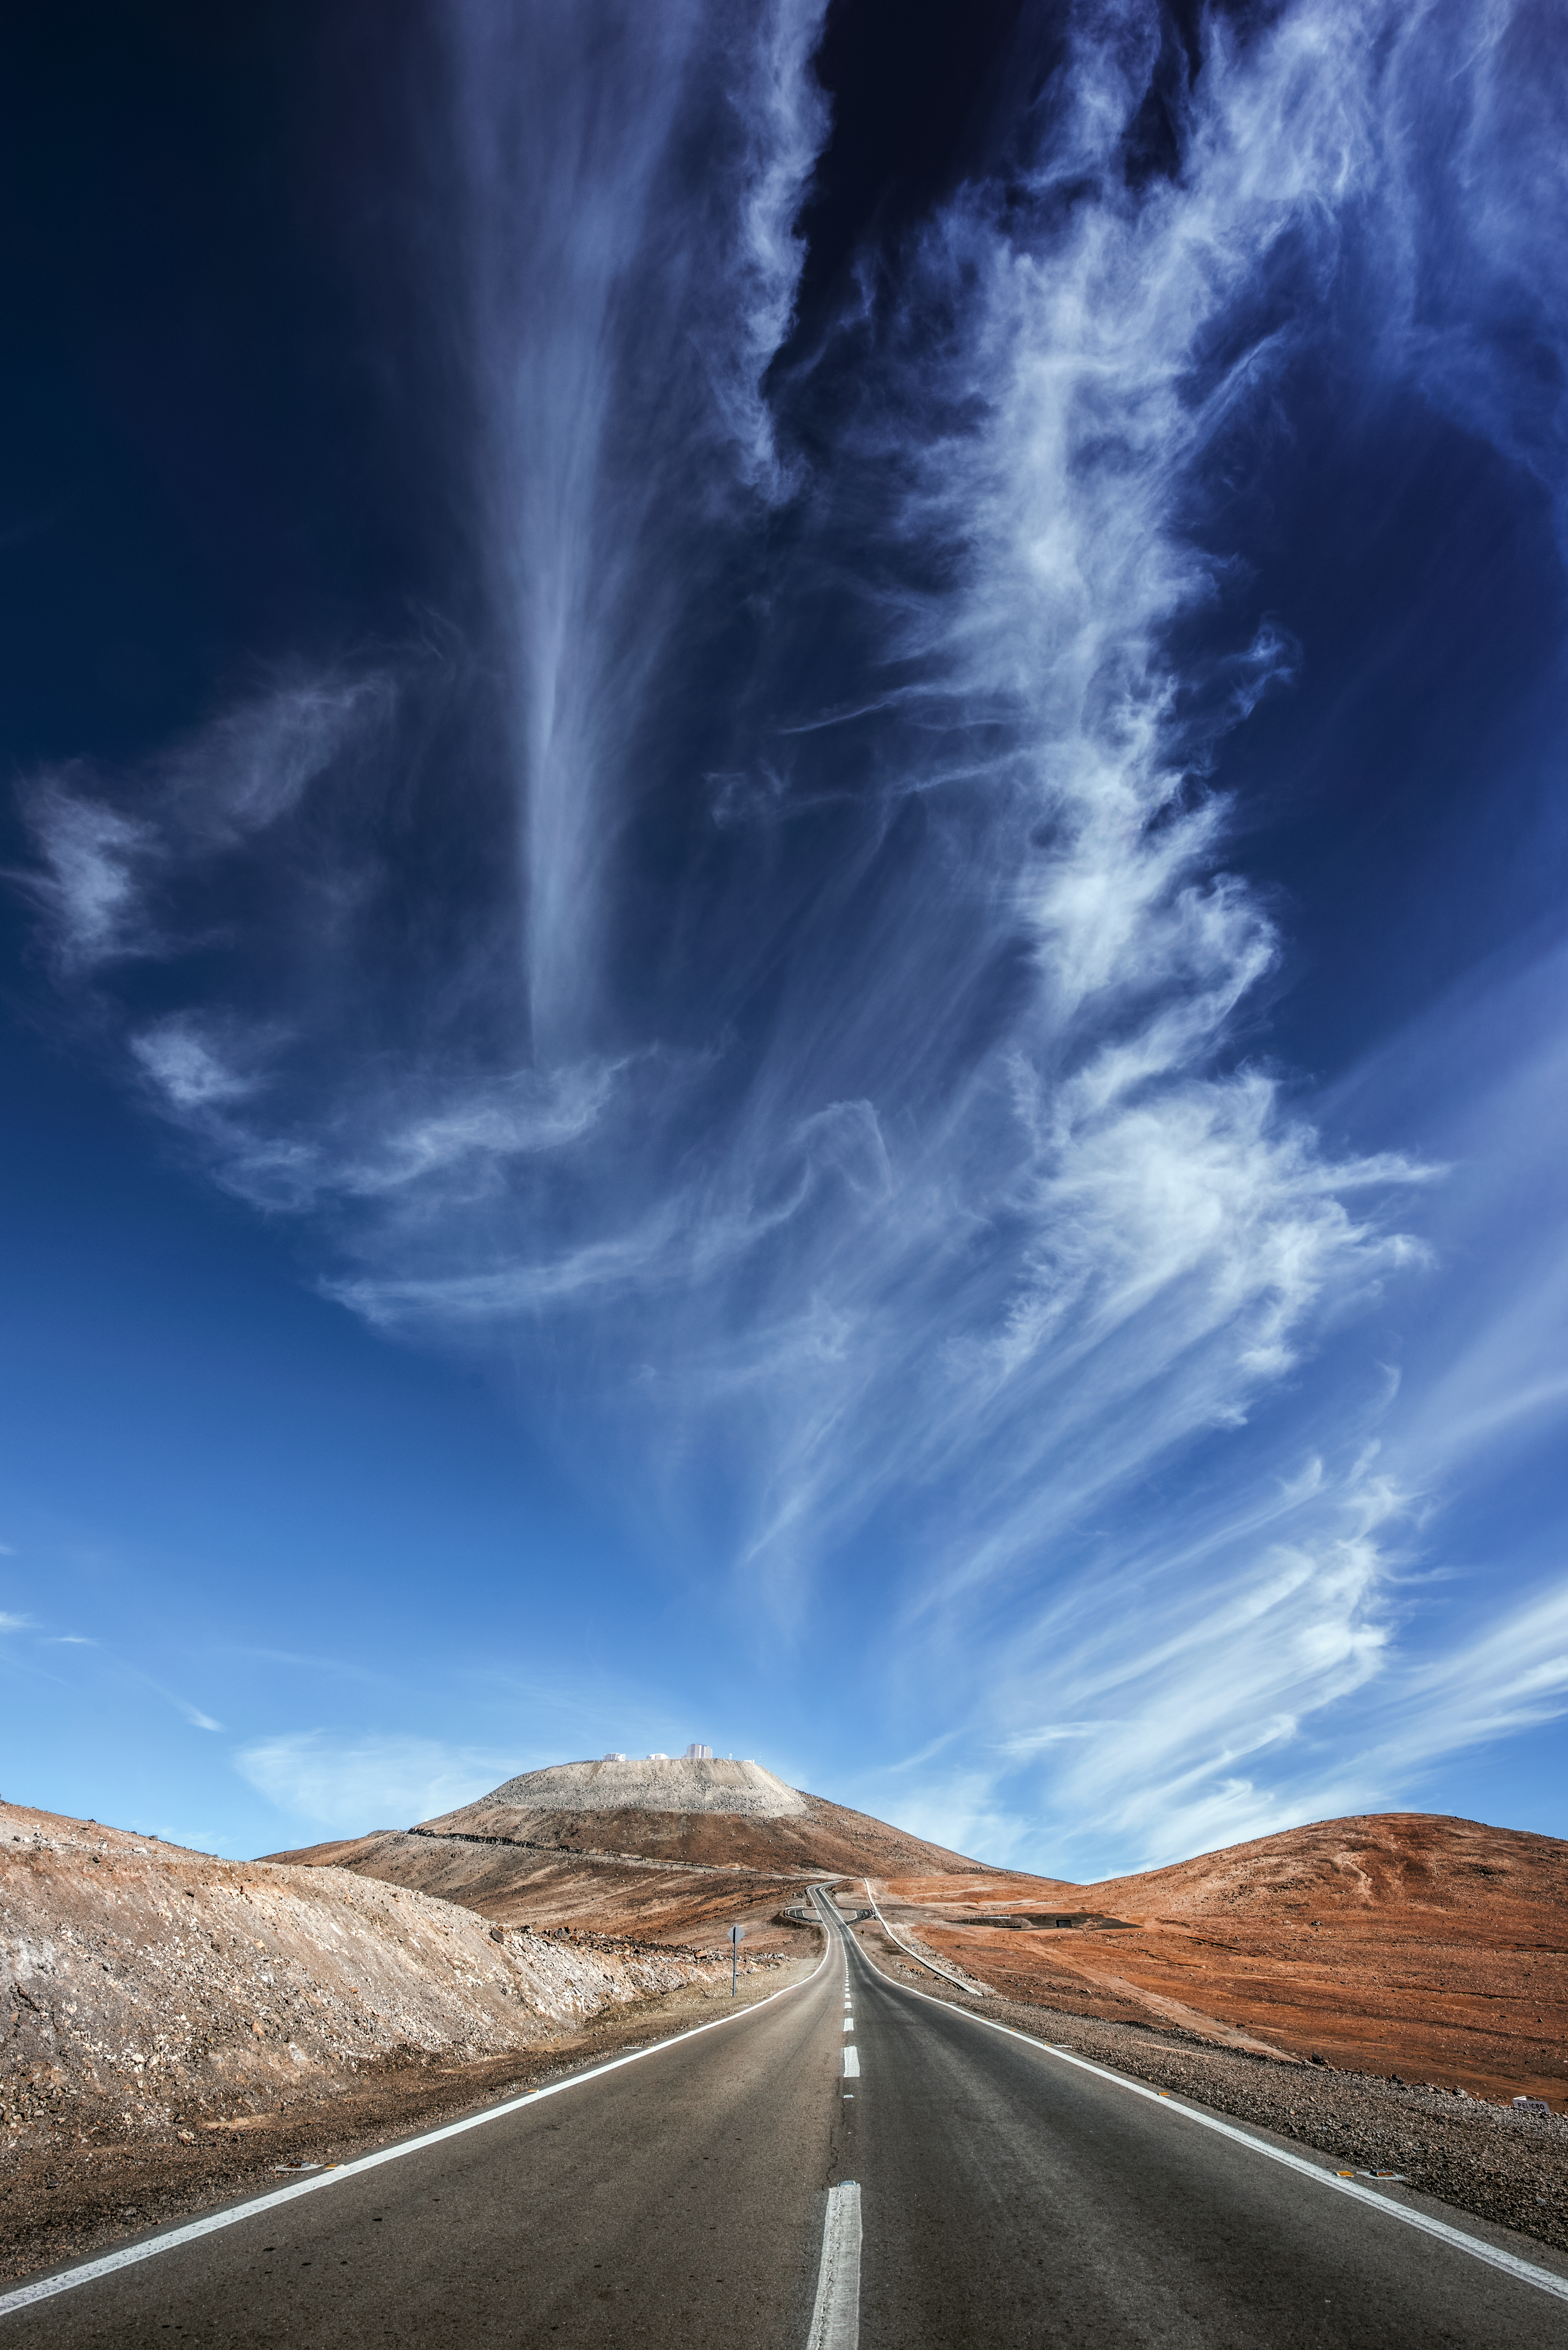

Clouds over Cerro Paranal

Wispy white clouds streak overhead ESO's Paranal Observatory in this spectacular shot from the Atacama Desert in northern Chile.

The road to the Paranal Observatory, located at 2600 metres above sea level, can be seen etched into the the Cerro Paranal mountain.

Credit: ESO/A. Ghizzi Panizza (www.albertoghizzipanizza.com)